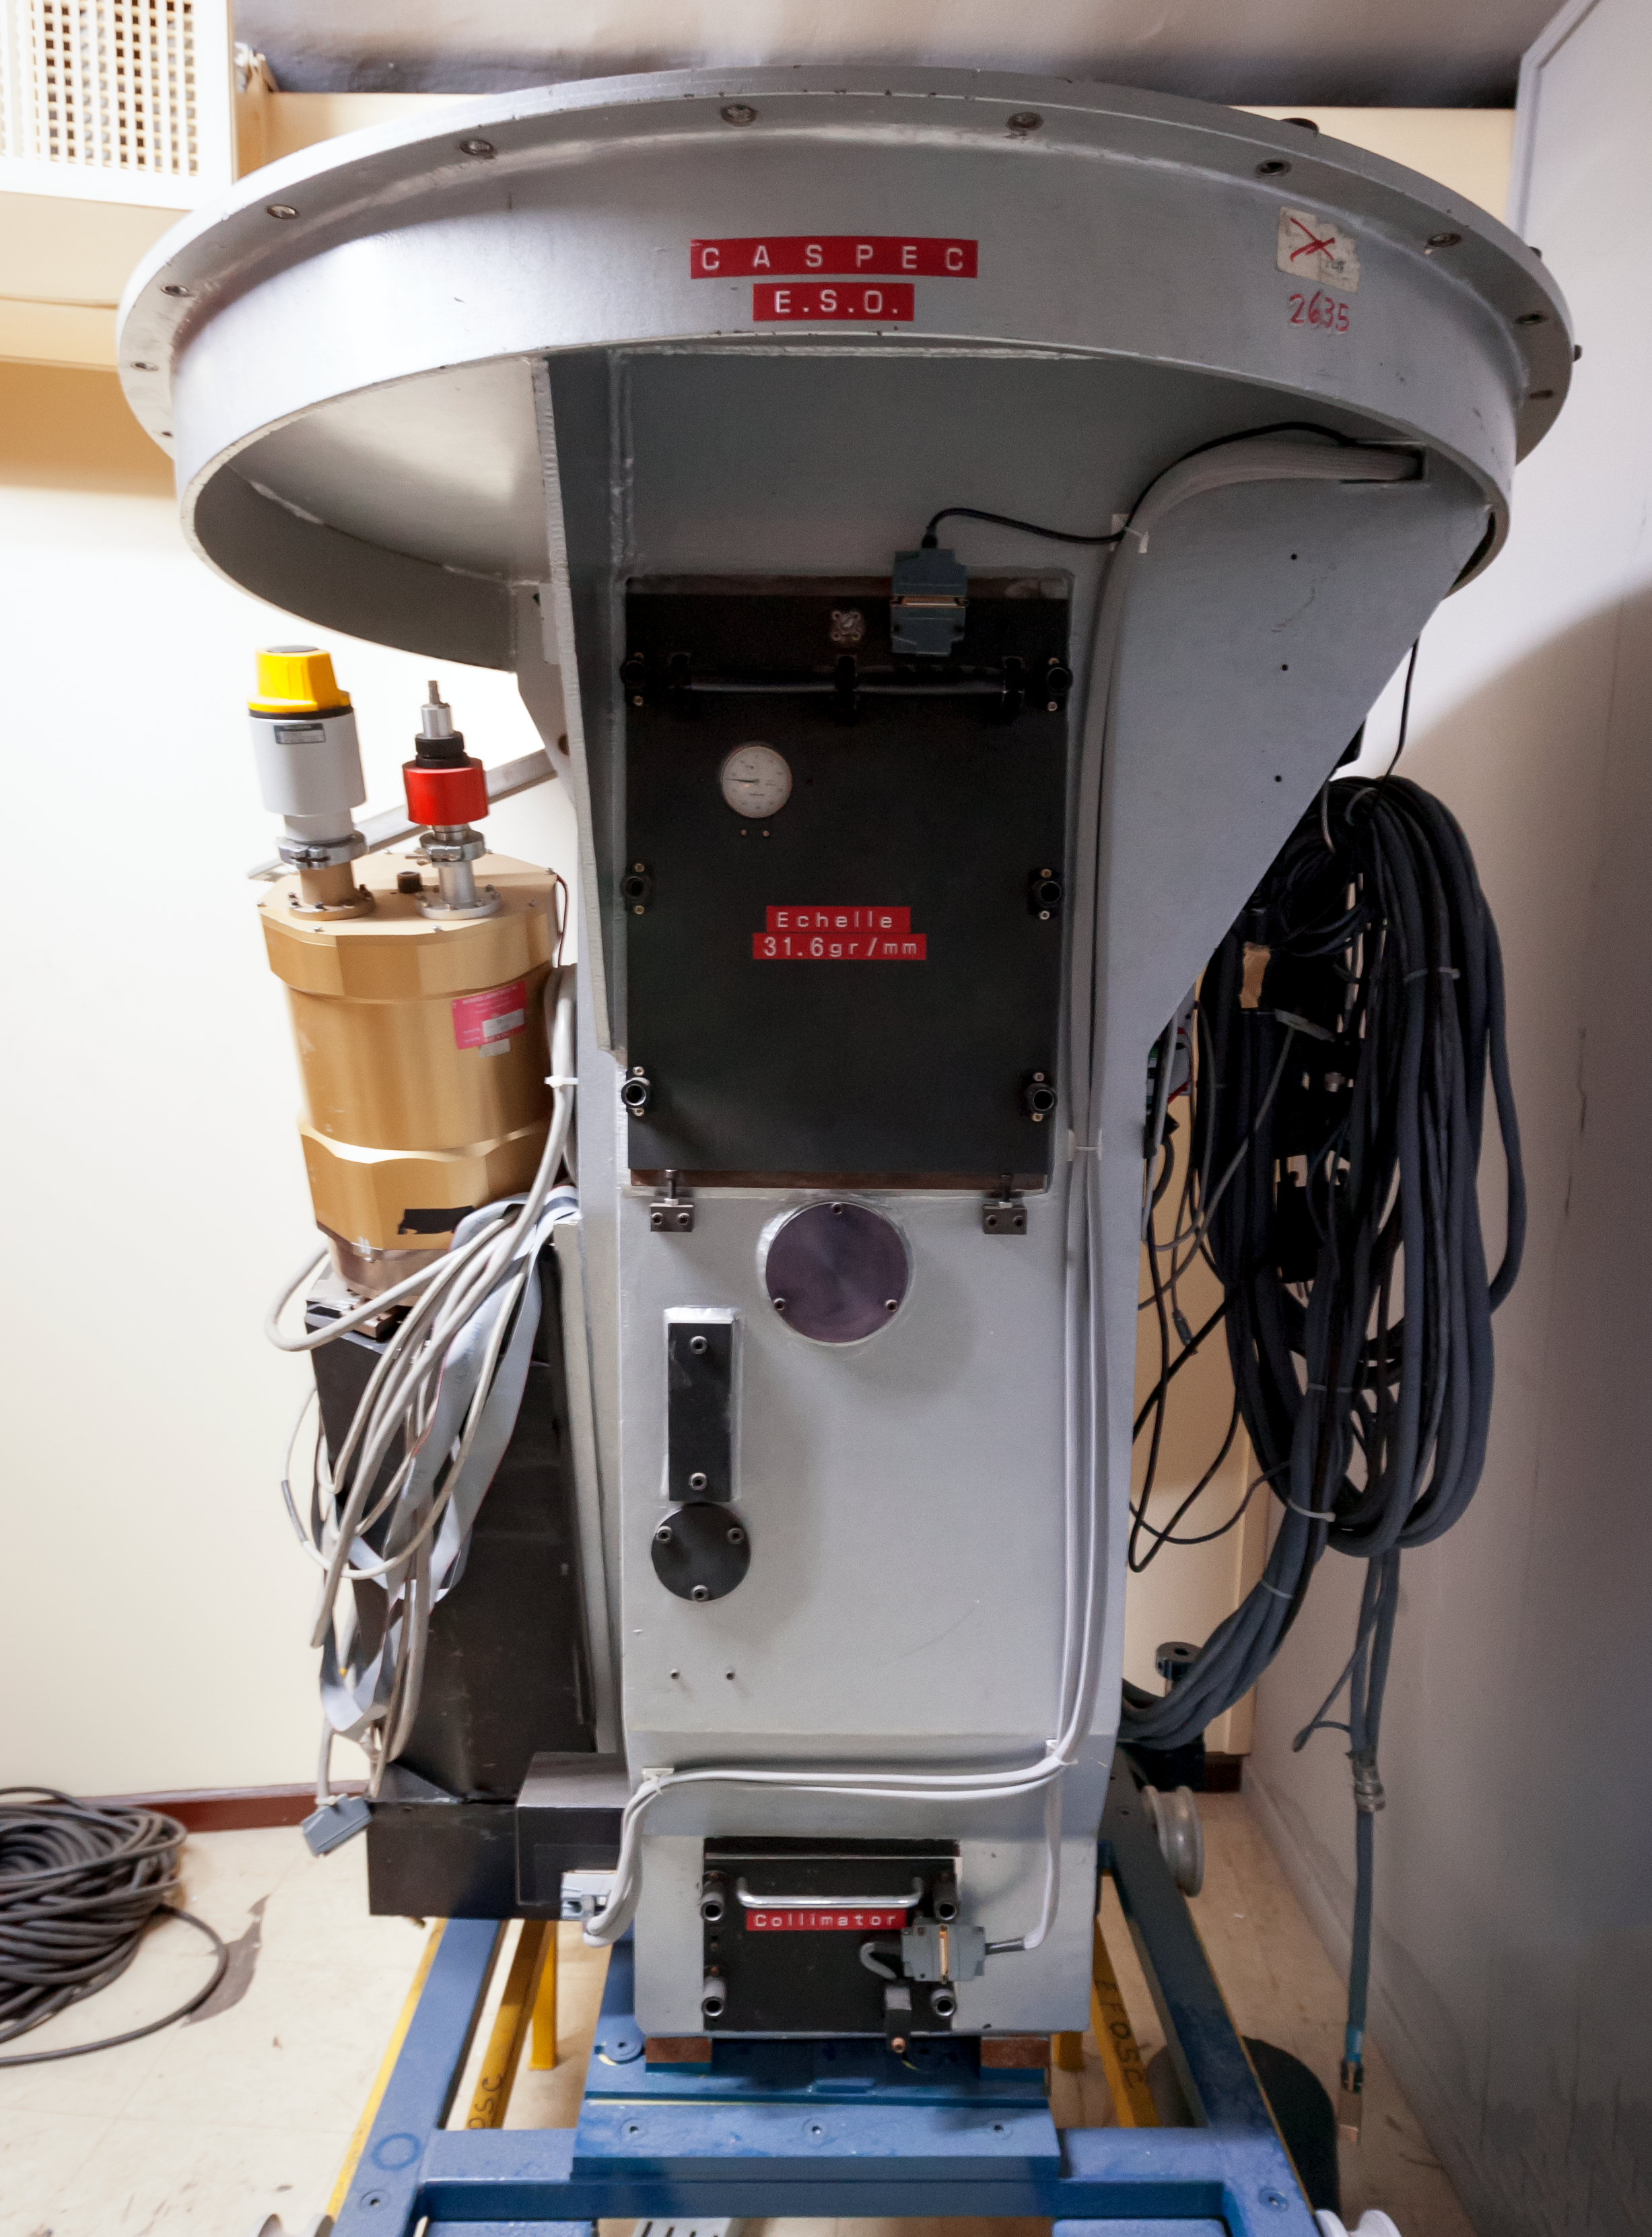

CASPEC on rest

The Cassegrain Echelle Spectrograph (CASPEC) was installed at the Cassegrain focus of the ESO 3.6-metre telescope at La Silla Observatory in Chile in 1983.

It was decommissioned in 1999 and is now kept in storage.

Credit: ESO